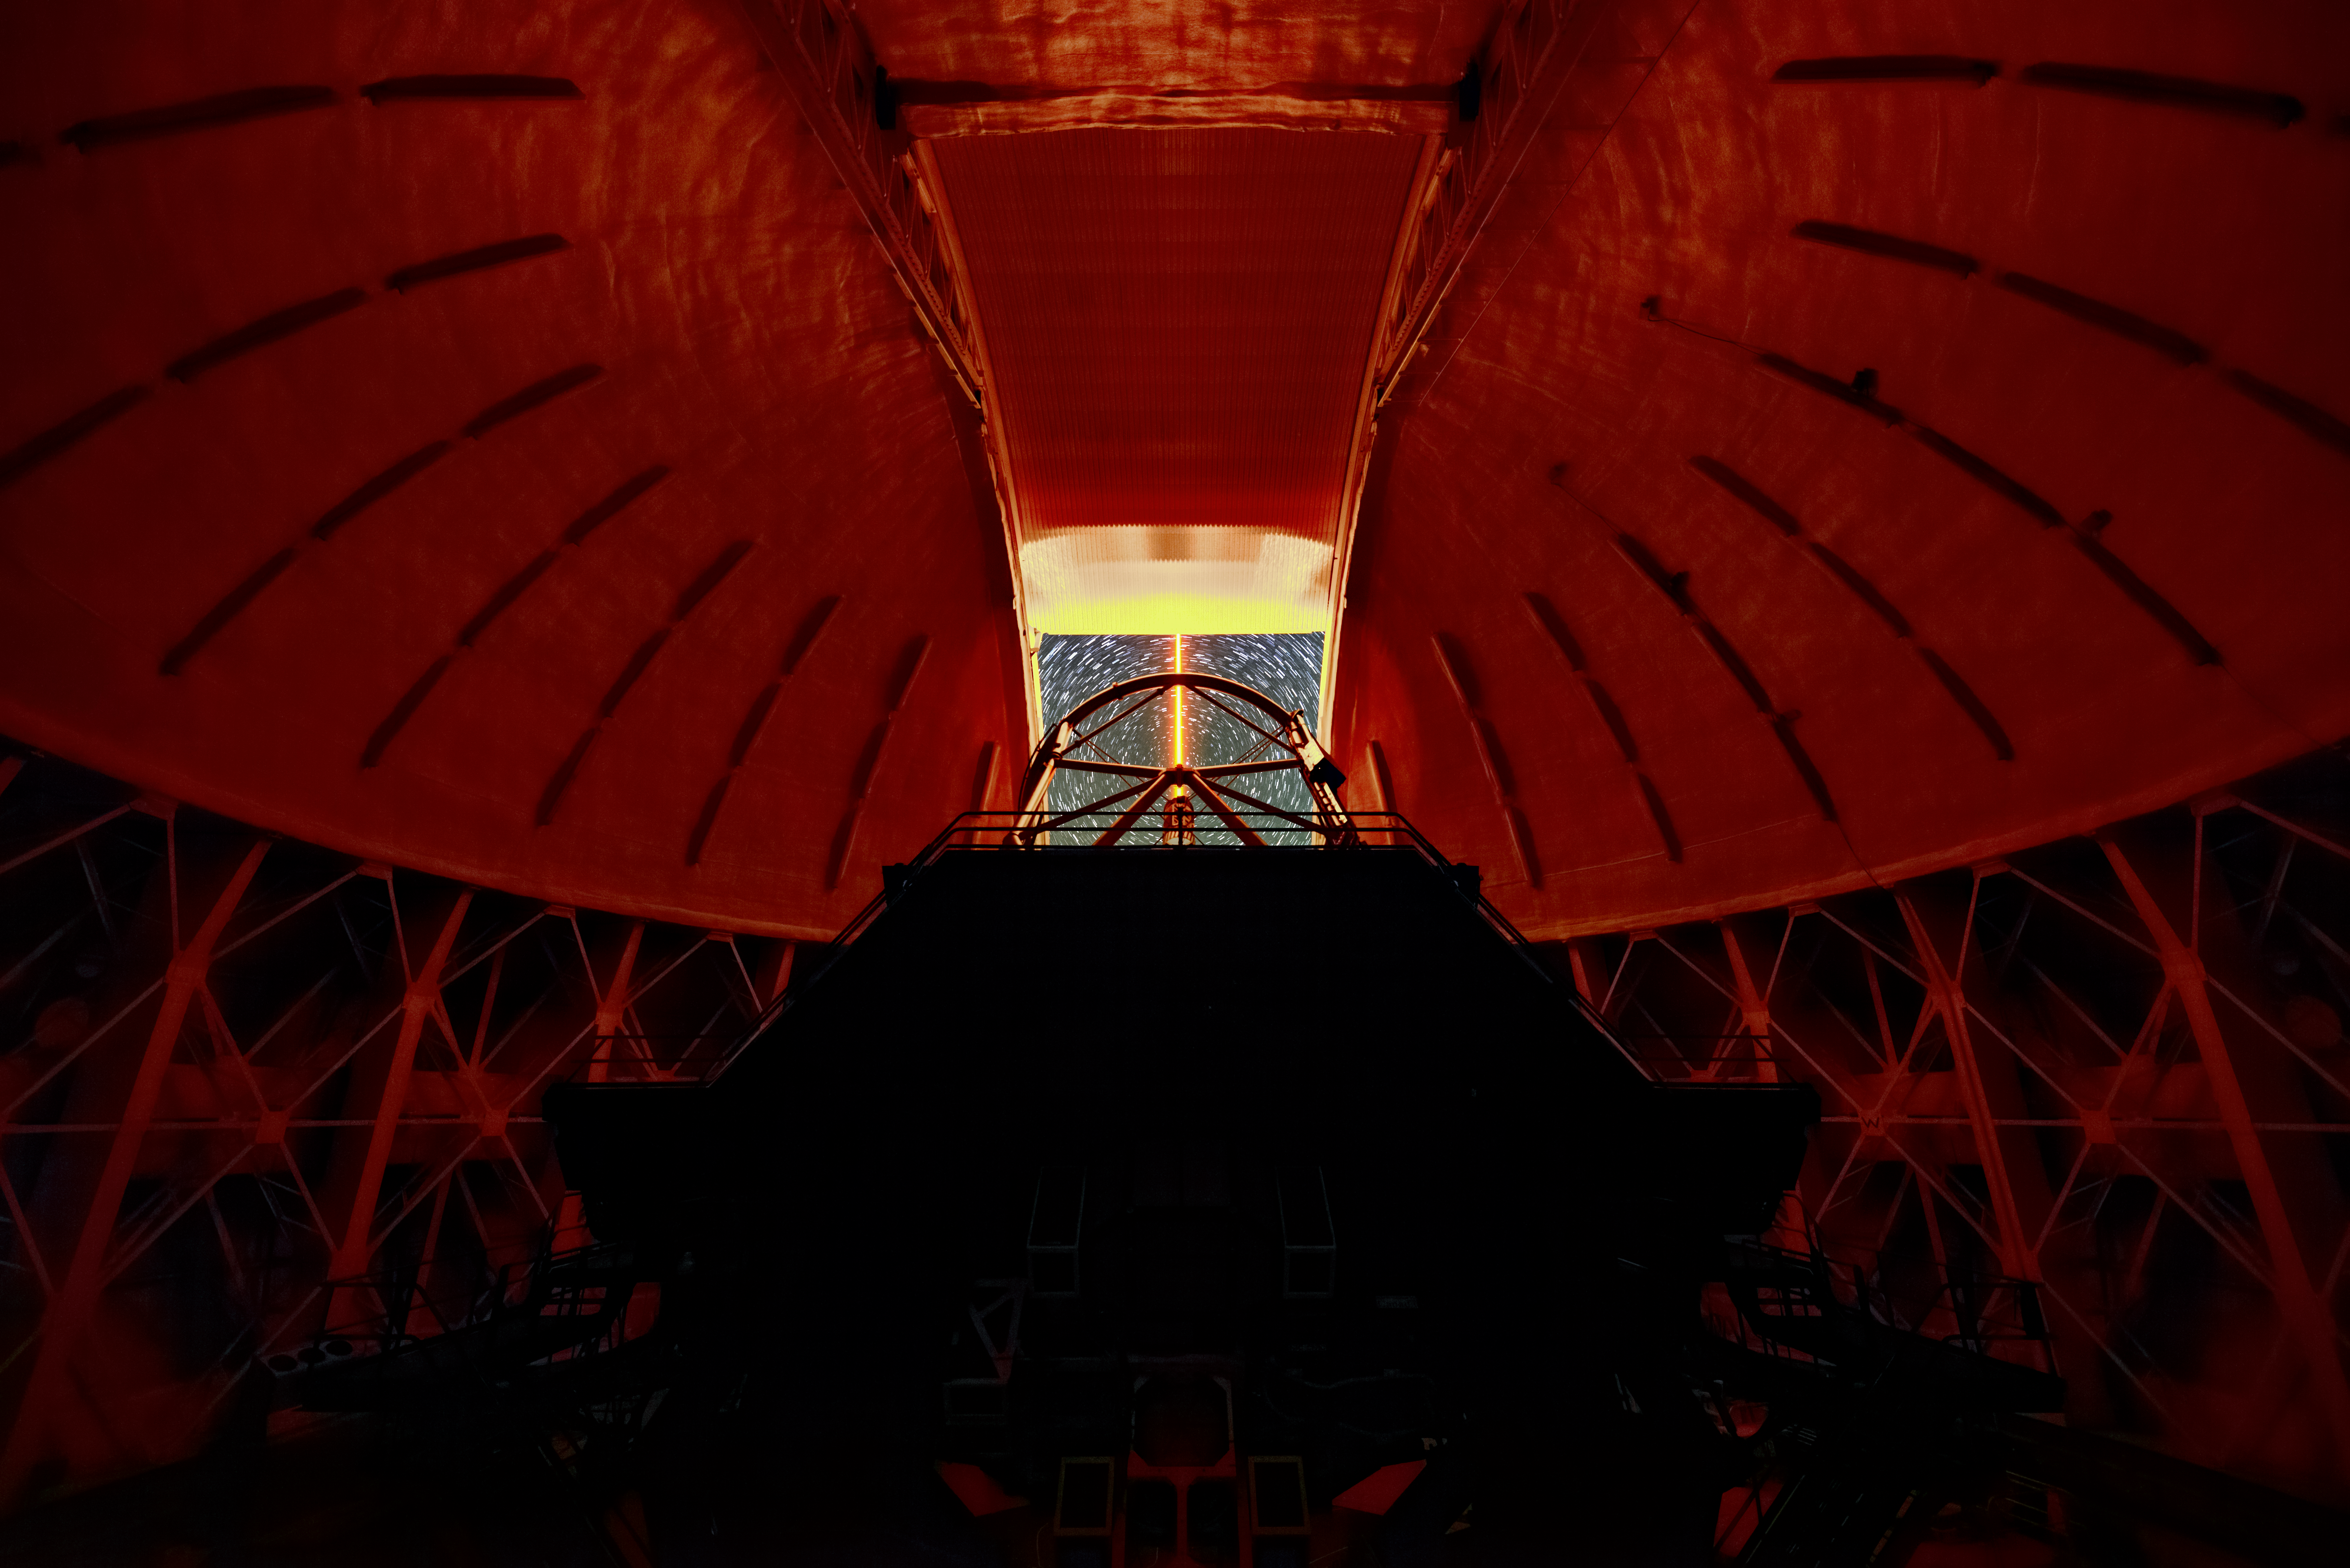

Gemini North Laser Guidance System Commissioning

Commissioning Gemini North's Laser Guidance System.

Credit: NOIRLab/AURA/NSF/J. Pollard